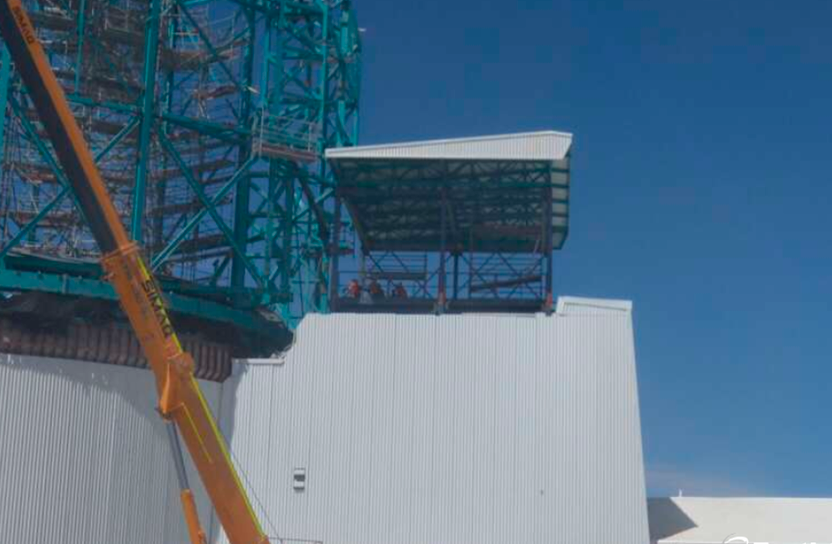

Vertical Lift Testing

The vertical lift platform, which will move heavy equipment between floors in the LSST summit facility building, was tested on December 10-19. The lift, manufactured by Pflow Industries, was successfully raised and lowered its full travel distance without cargo. The mobile roof also operated as planned, raising to allow the lift to reach the Dome maintenance level. Full-load final acceptance testing will occur in the next few months. This photo shows the mobile roof rising as the lift rises.

Credit: Rubin Observatory/NSF/AURA